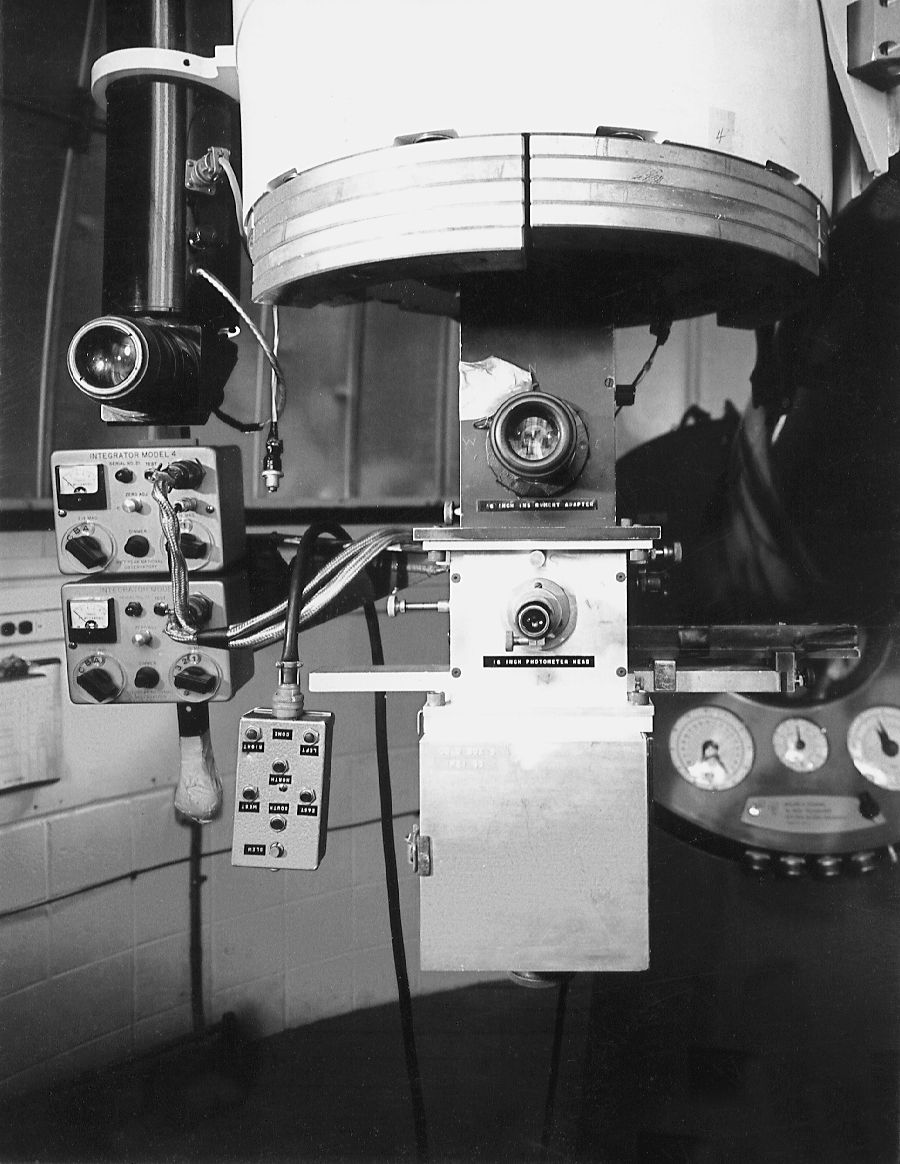

Photometer on 16-inch telescope

An early picture of a photoelectric photometer, used for accurate measurements of the intensity of stars, mounted on a Kitt Peak 16-inch telescope (the only such 16-inch remaining on Kitt Peak used to be an exhibit at the Visitors' Center, but has now been stored).

Credit: NOIRLab/NSF/AURA